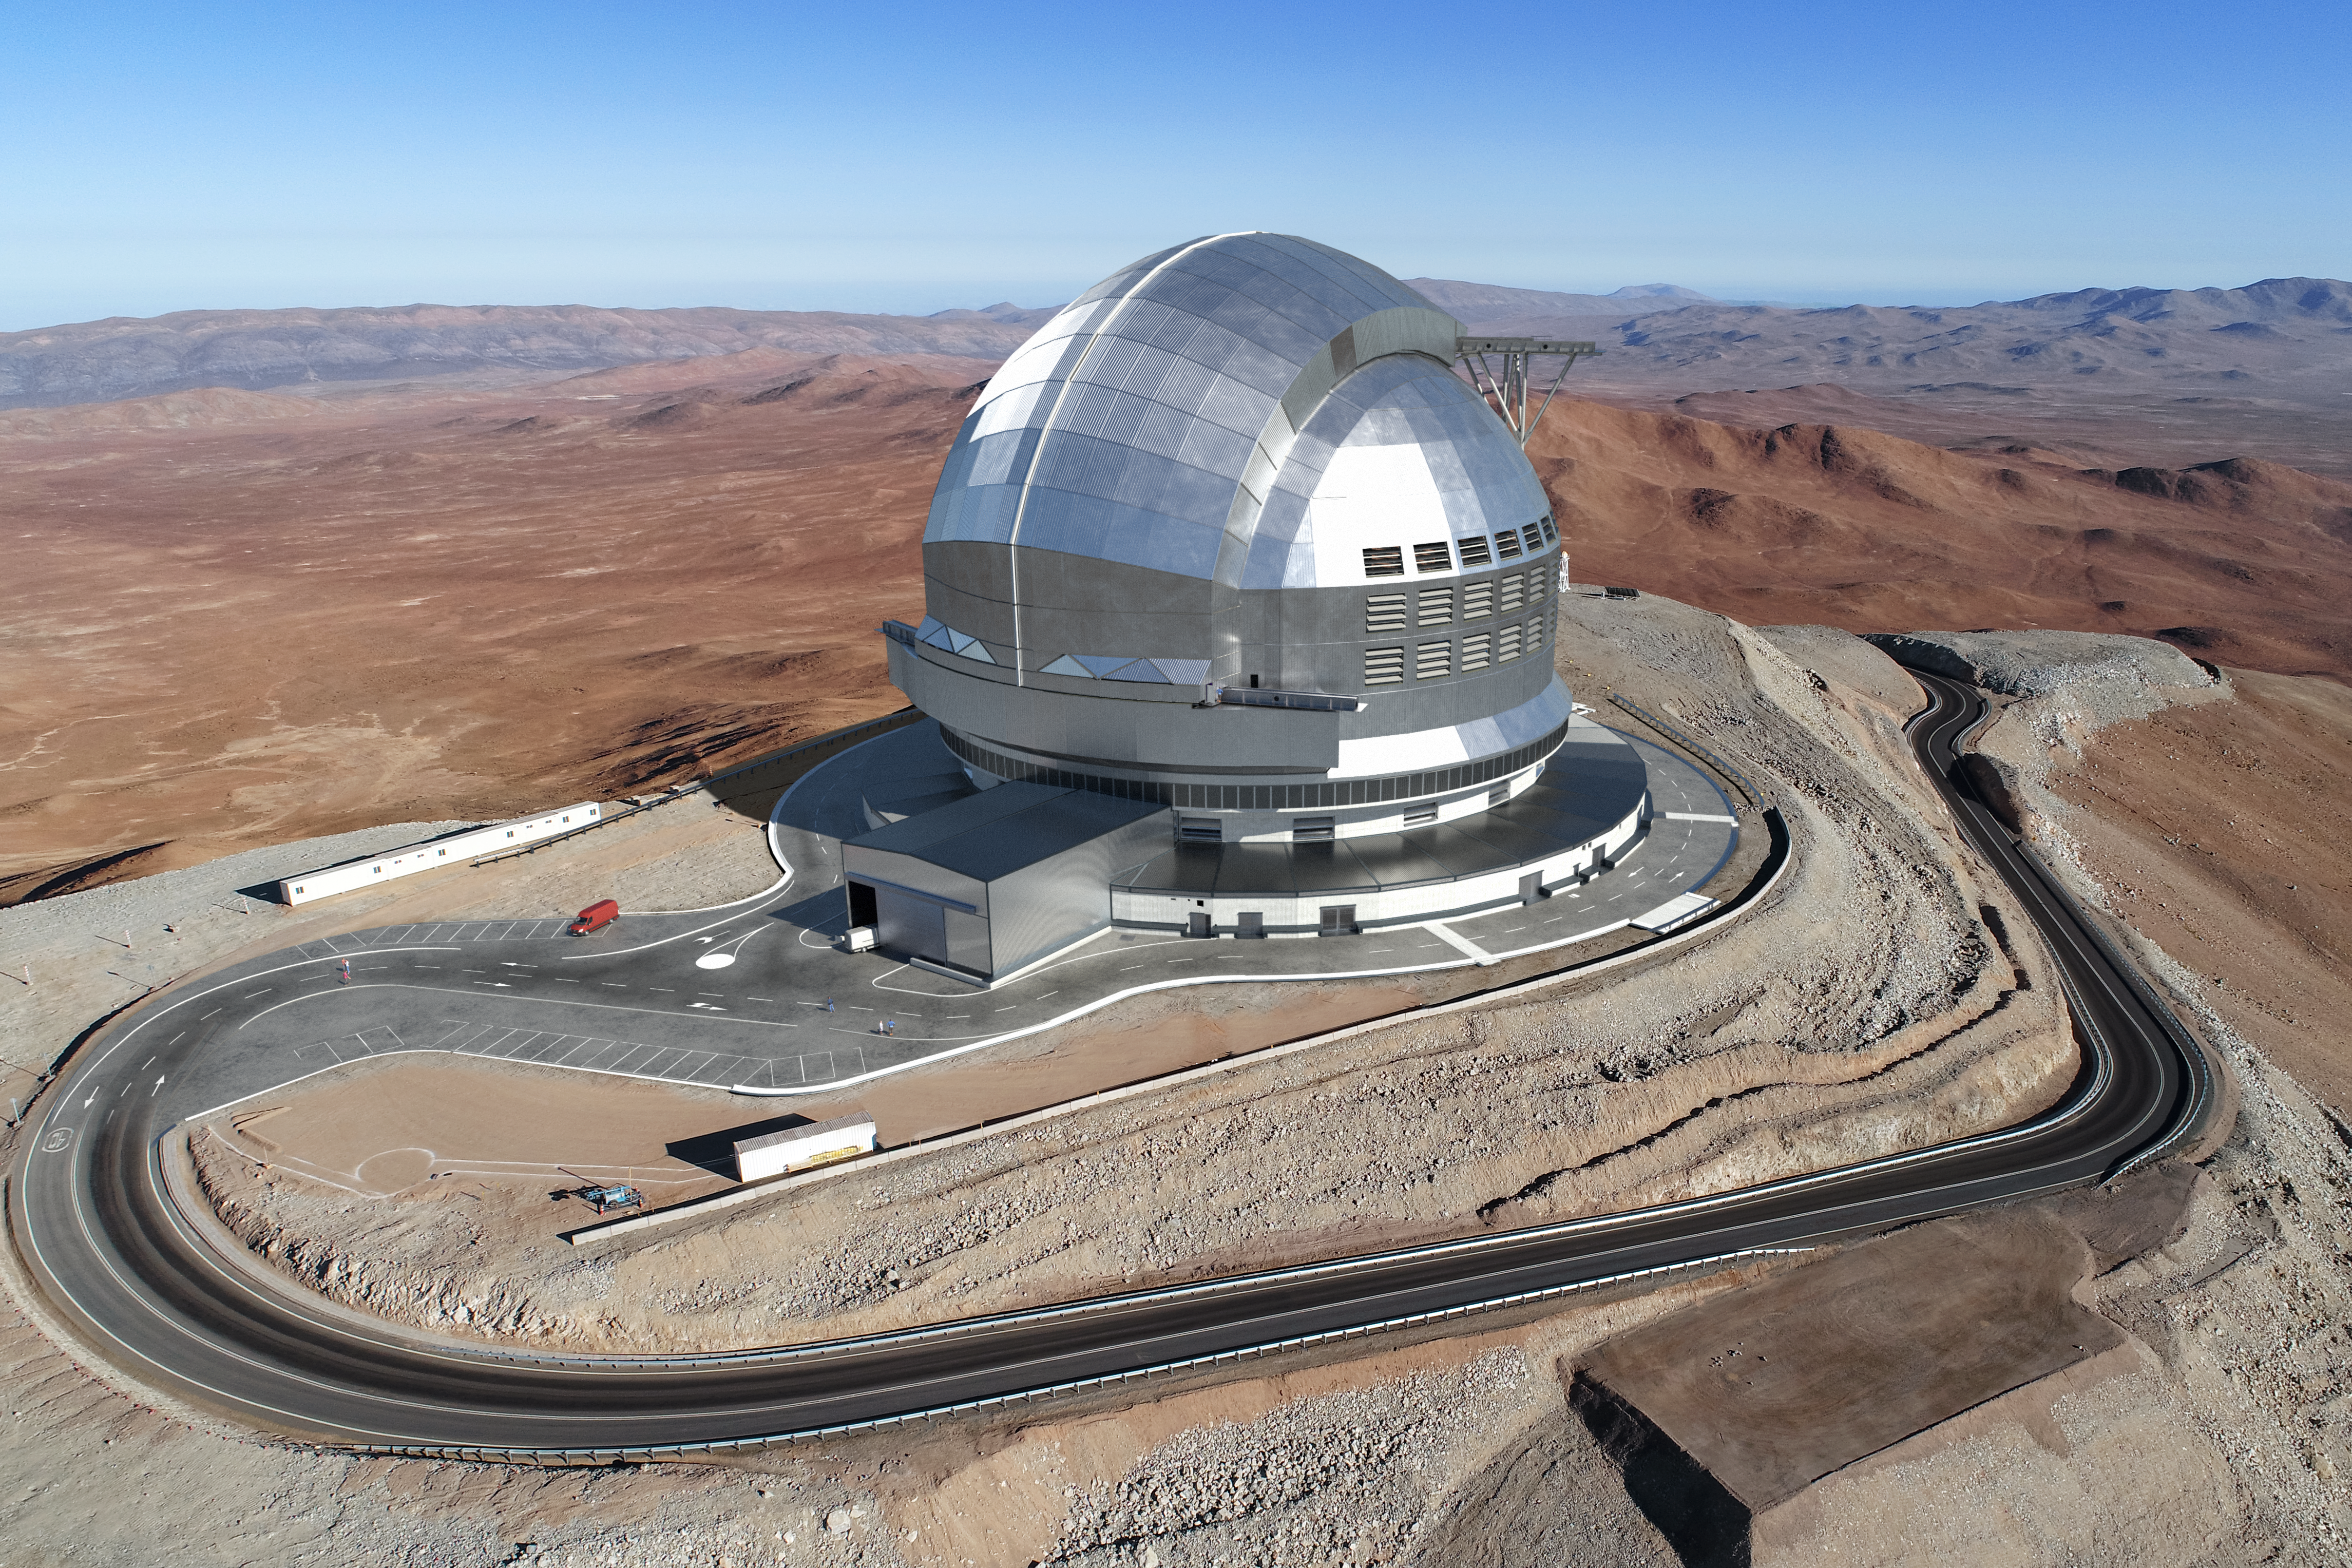

Groundbreaking new telescope (artist's impression)

Artist's impression of the construction site of the Extremely Large Telescope.

Credit: ESO